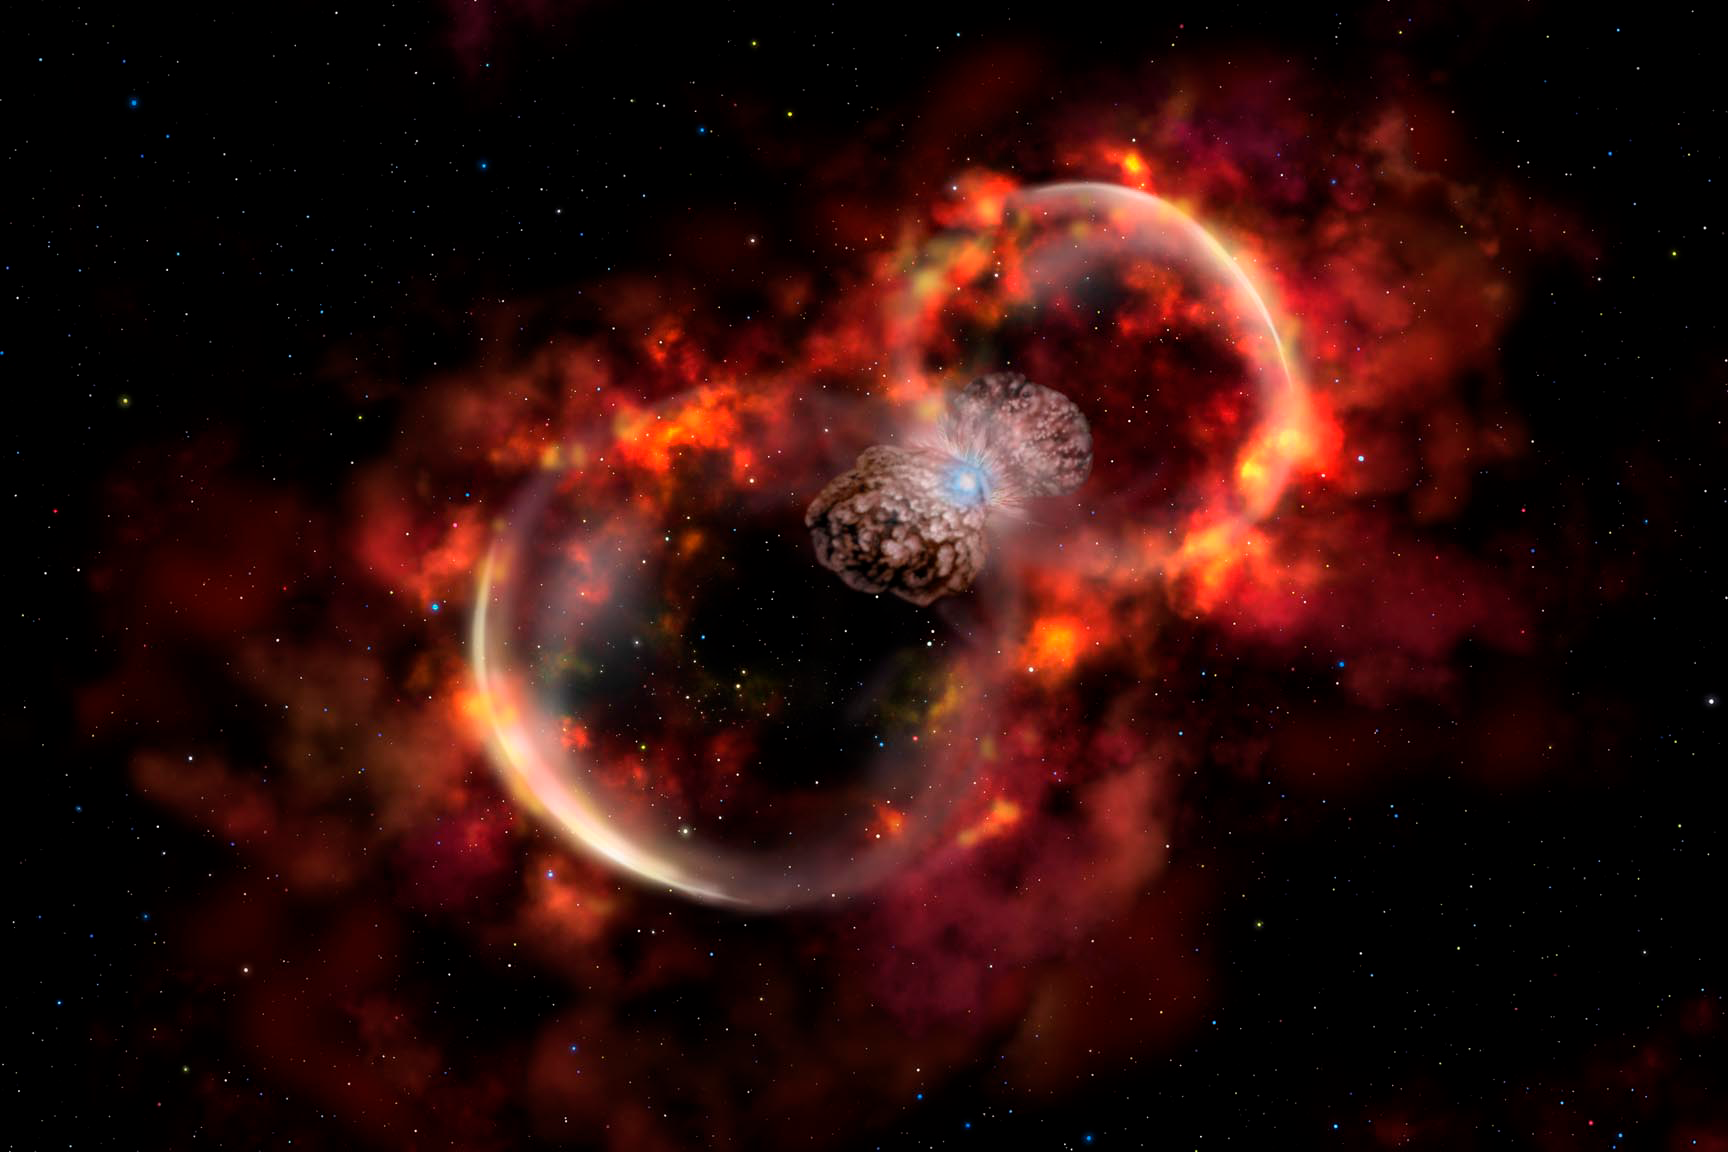

Probing a New Type of Stellar Explosion

Credit: Gemini Observatory/AURA/NSF/Artwork by Lynette Cook.